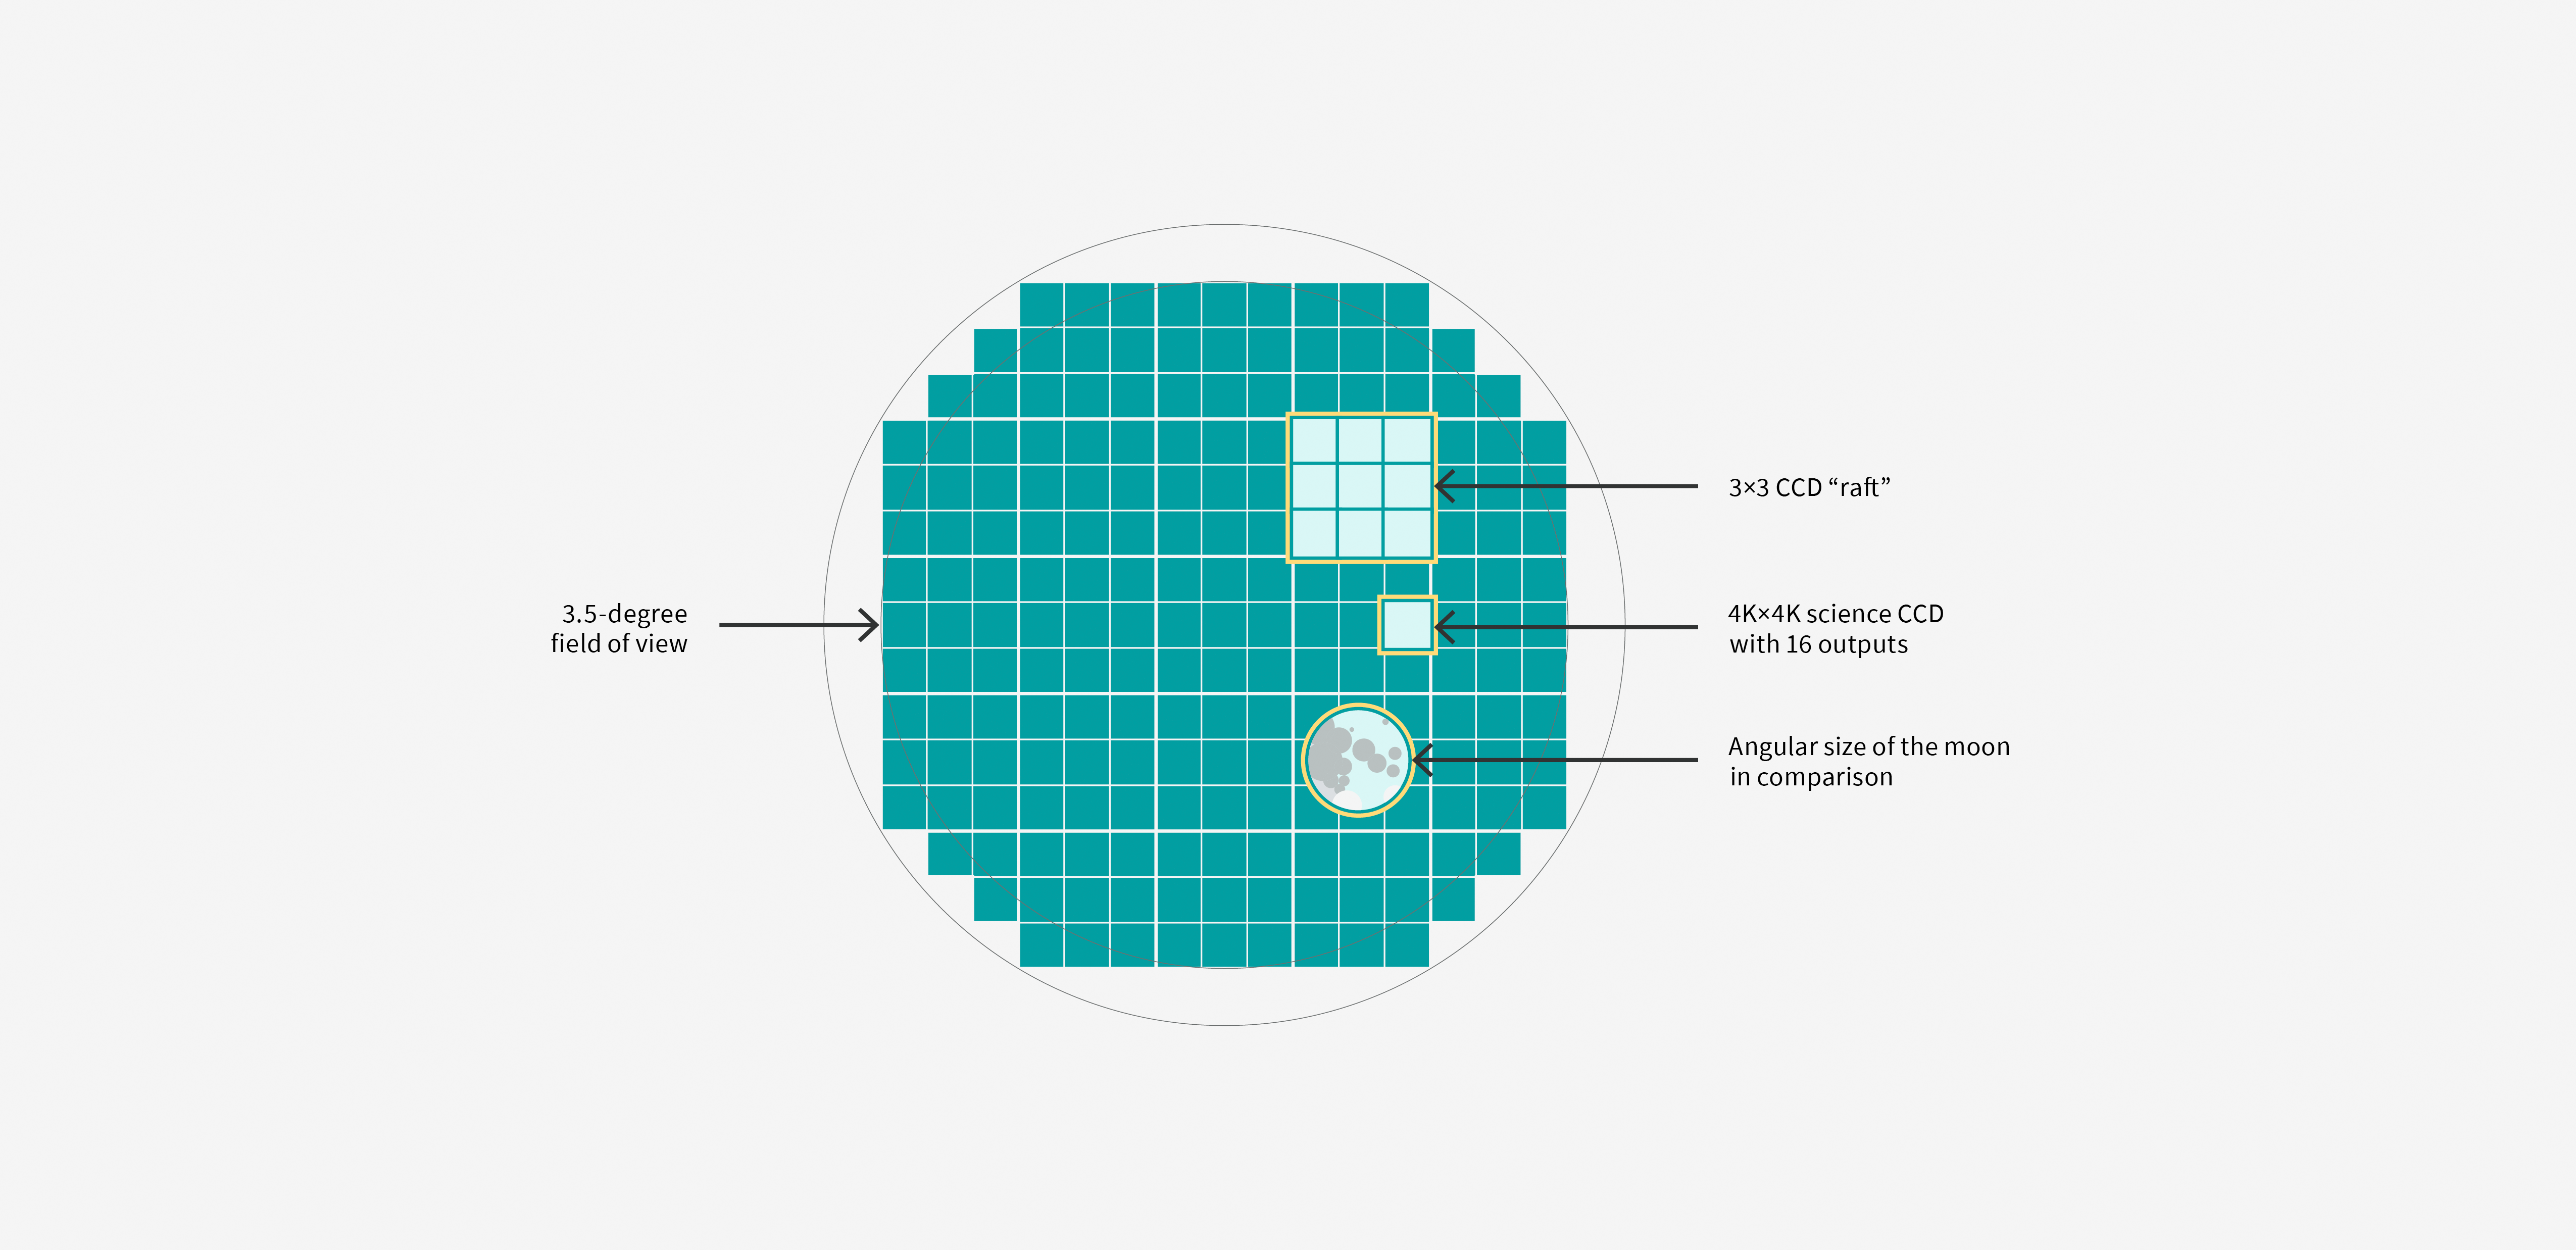

LSST Camera Focal Plane Diagram

This diagram shows the focal plane of the Vera C. Rubin Observatory LSST camera with individual components labeled.

Credit: RubinObs/NOIRLab/SLAC/DOE/NSF/AURA